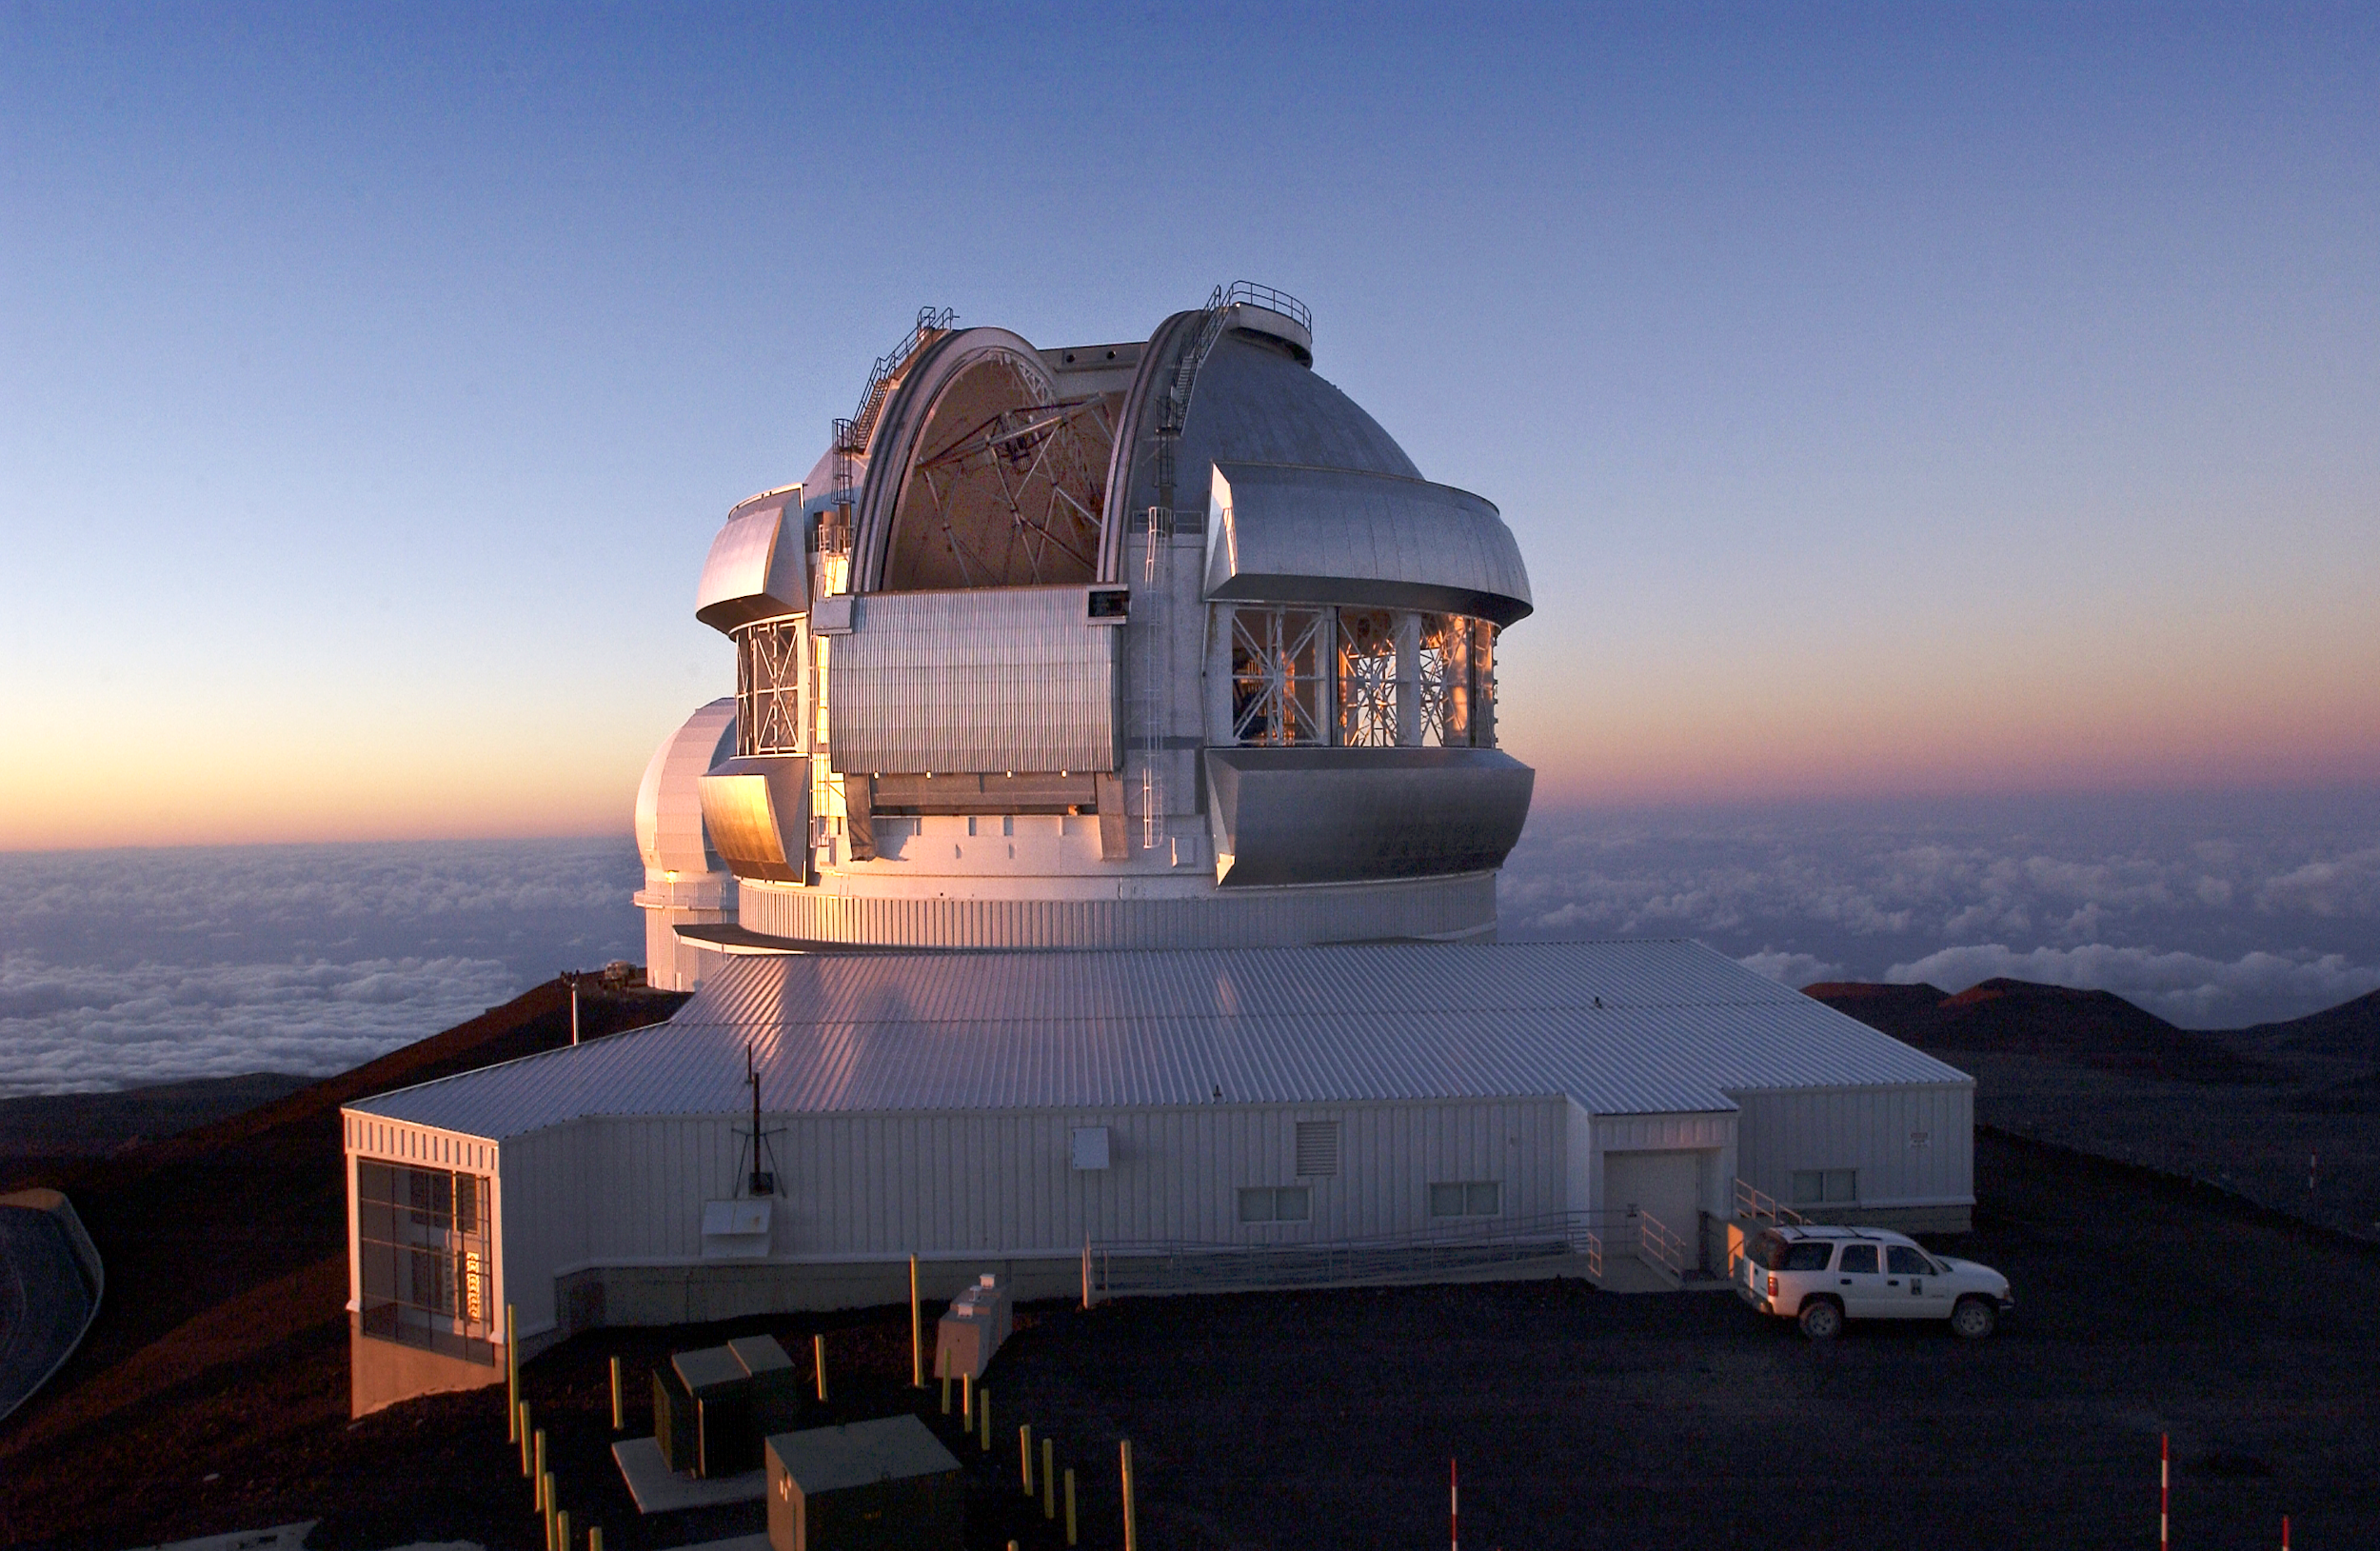

Open Dome at Sunset

Gemini North dome/enclosure with setting sun (to left) lighting up bottom half of telescope through thermal vents (fully open). The observing slit is partially open revealing the truss and top end of the telescope.

Credit: International Gemini Observatory